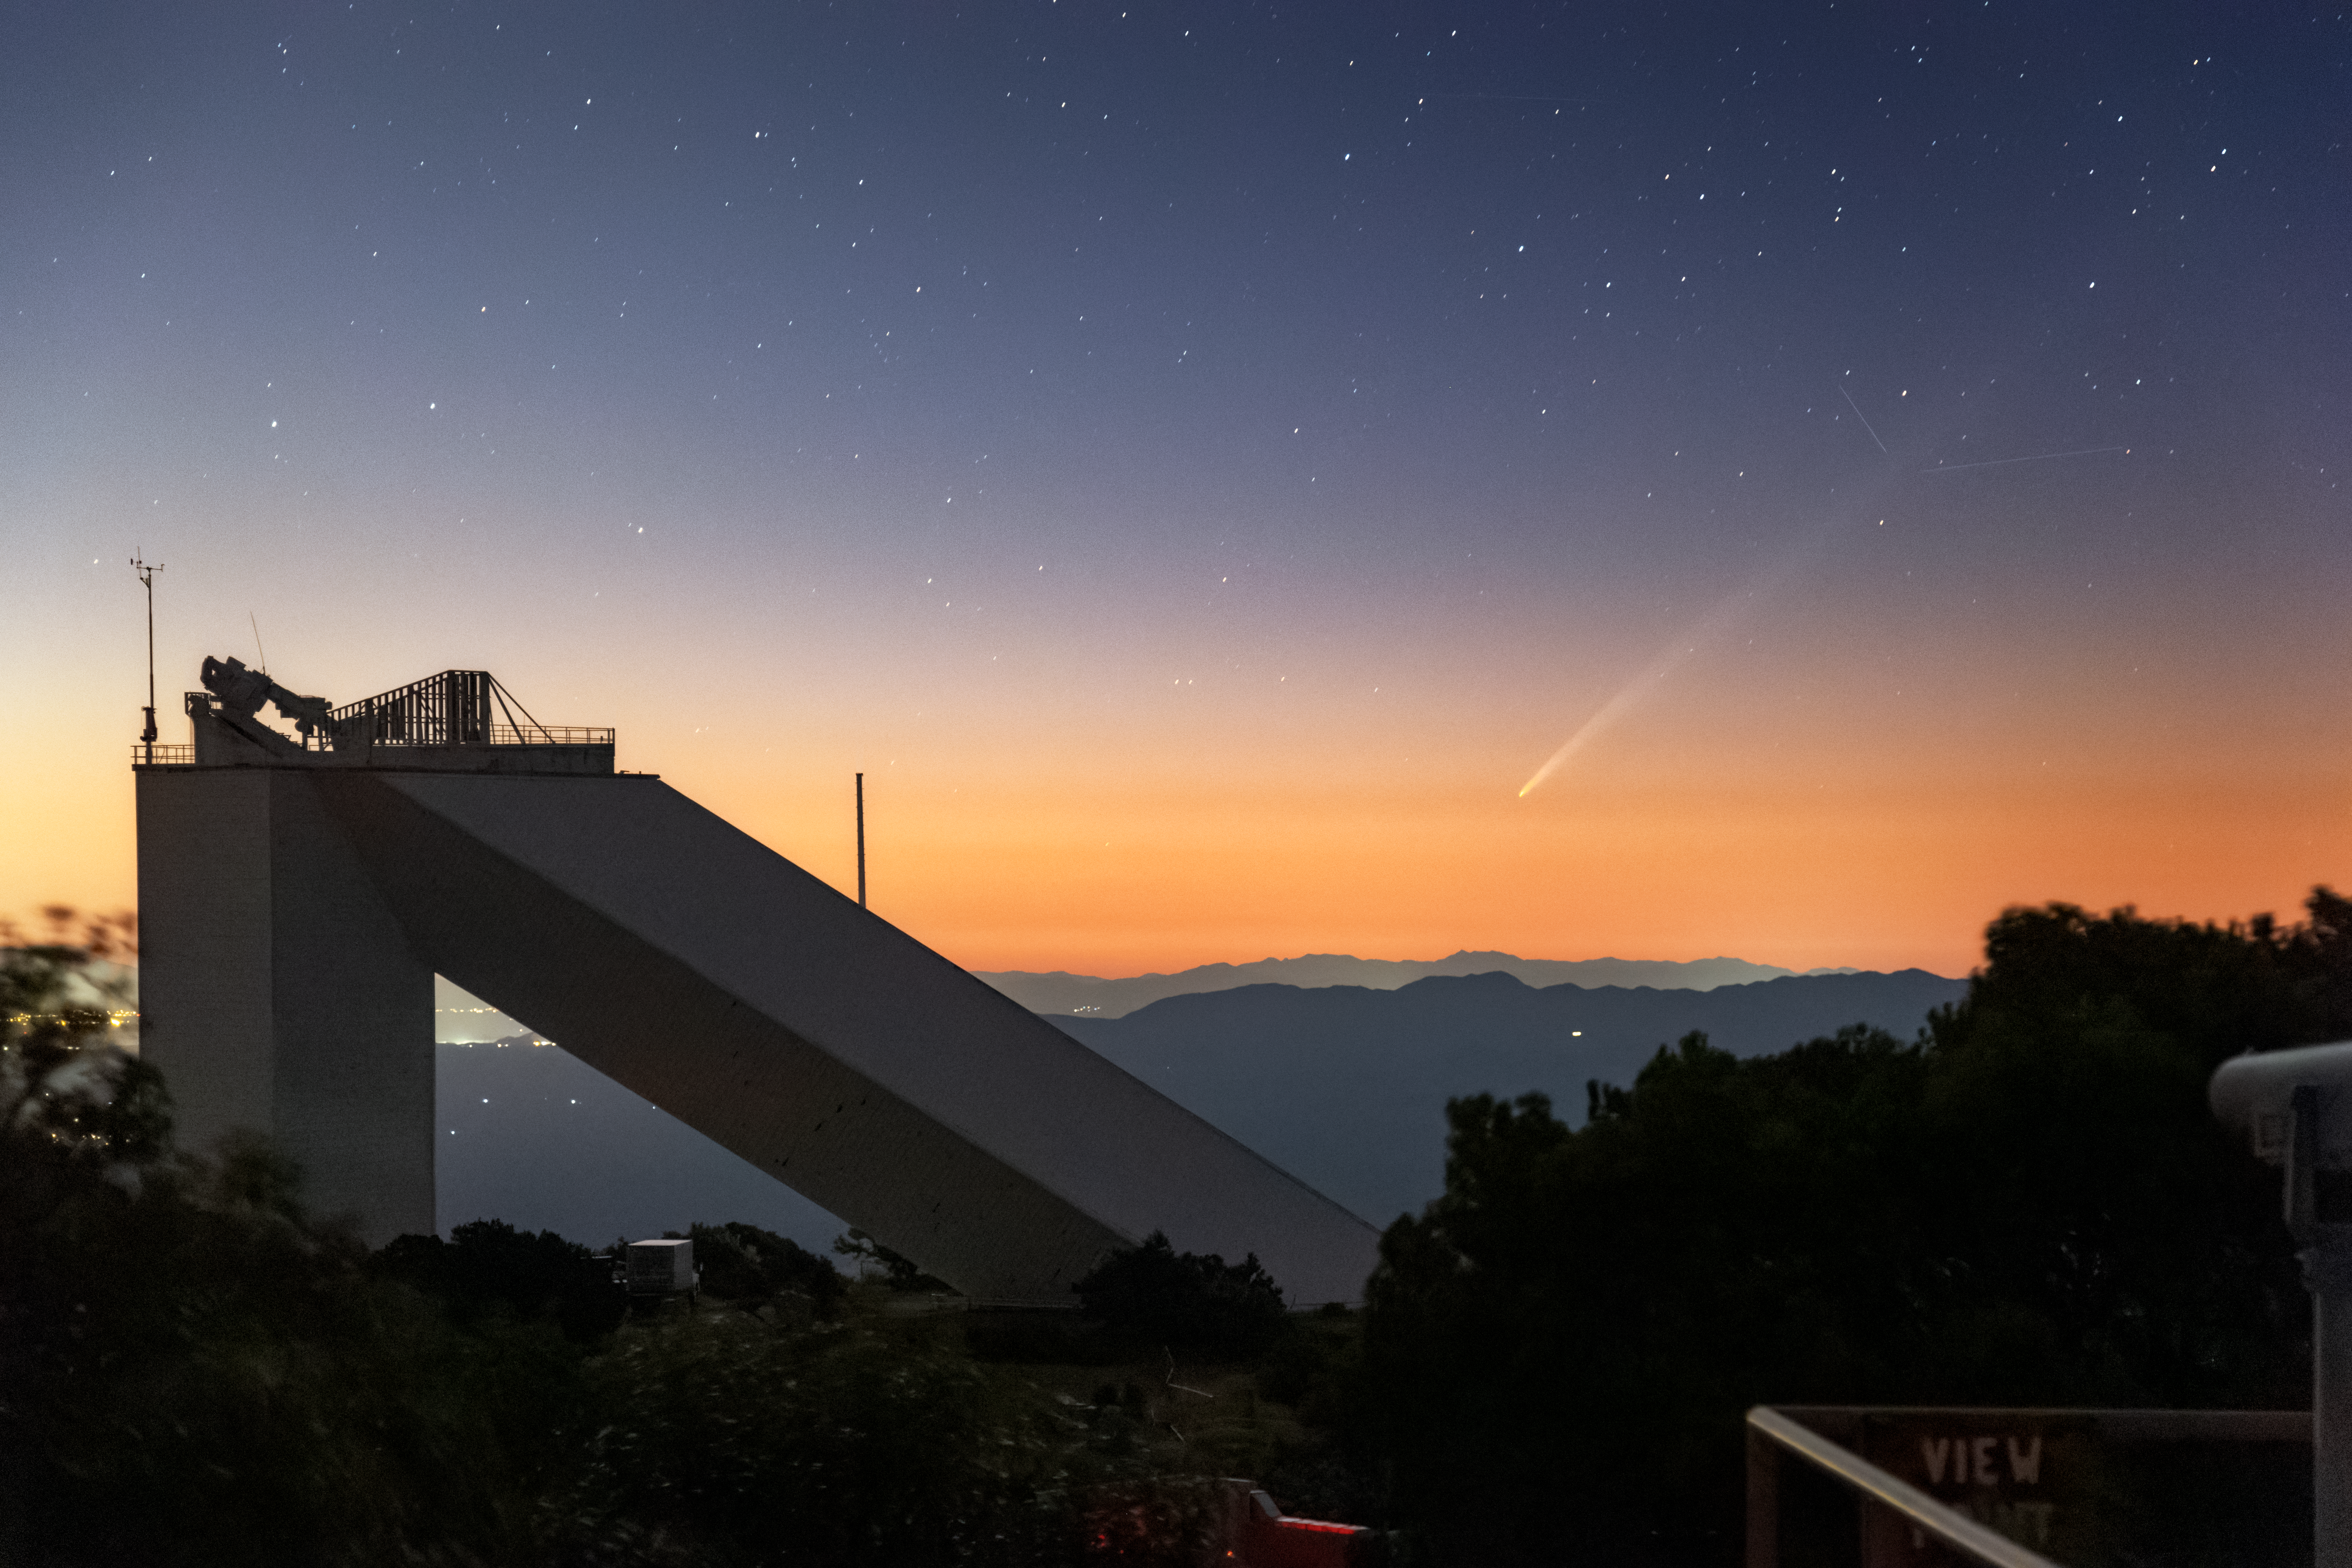

Comet Tsuchinshan–ATLAS over the McMath-Pierce Solar Telescope

Comet C/2023 A3 (Tsuchinshan–ATLAS) graces the dawn sky over the U.S. National Science Foundation Kitt Peak National Observatory, a Program of NSF NOIRLab, just outside Tucson, Arizona in this image. It was captured in the morning hours before sunrise on Saturday 28 September 2024 by Rob Sparks from NOIRLab. In the foreground is the McMath-Pierce Solar Telescope, which is in the final stages of being transformed into a must-see location for visitors to Arizona, currently named the Windows Center.

Comets are dirty snowballs of gas, dust and ice, often from the far reaches of the Solar System. As a comet approaches the Sun, the solar radiation heats the icy body which then releases streams of dust and gas into space, forming the distinct tail.

Comet Tsuchinshan–ATLAS was discovered in 2023 and is named after the two facilities that independently discovered it. From further observations of the comet, astronomers have estimated its orbital period to be 80,000 years and found that it’s particularly fast moving, traveling around 290,000 km per hour (180,000 miles per hour). Having reached its closest point to the Sun on 27 September, this comet will soon disappear from our view before it is expected to reappear in the evening sky in mid-October. On 12 October it will be at its closest point to Earth. For the following few days it could be easier to spot, before it fades from view as it flies back towards the outer Solar System.

For many years, the McMath-Pierce Solar Telescope was the largest solar telescope in the world. Research with the facility was discontinued in 2017, but the approximately 8000-square-foot interior has been given a new life as a dynamic astronomy visualization and presentation center focused on astronomy funded by the NSF. Phase I includes a revamped front entrance, the first iteration of the Lobby area, a fully revamped Control Room, exhibits throughout the rest of the space, and a Science on a Sphere data visualization system. With the public opening scheduled for mid-2025, visitors can expect an experience built on NOIRLab’s foundational principle of Discovering Our Universe Together.

Rob Sparks, the photographer, is a NOIRLab Audiovisual Ambassador.

Another image of Comet Tsuchinshan–ATLAS, captured against the SOAR Telescope at the U.S. National Science Foundation Cerro Tololo Inter-American Observatory (CTIO) by photographer Carlos Corco, can be seen here. You can find more images of Comet Tsuchinshan–ATLAS in the NOIRLab Image Archive.

Credit: KPNO/NOIRLab/NSF/AURA/R. Sparks